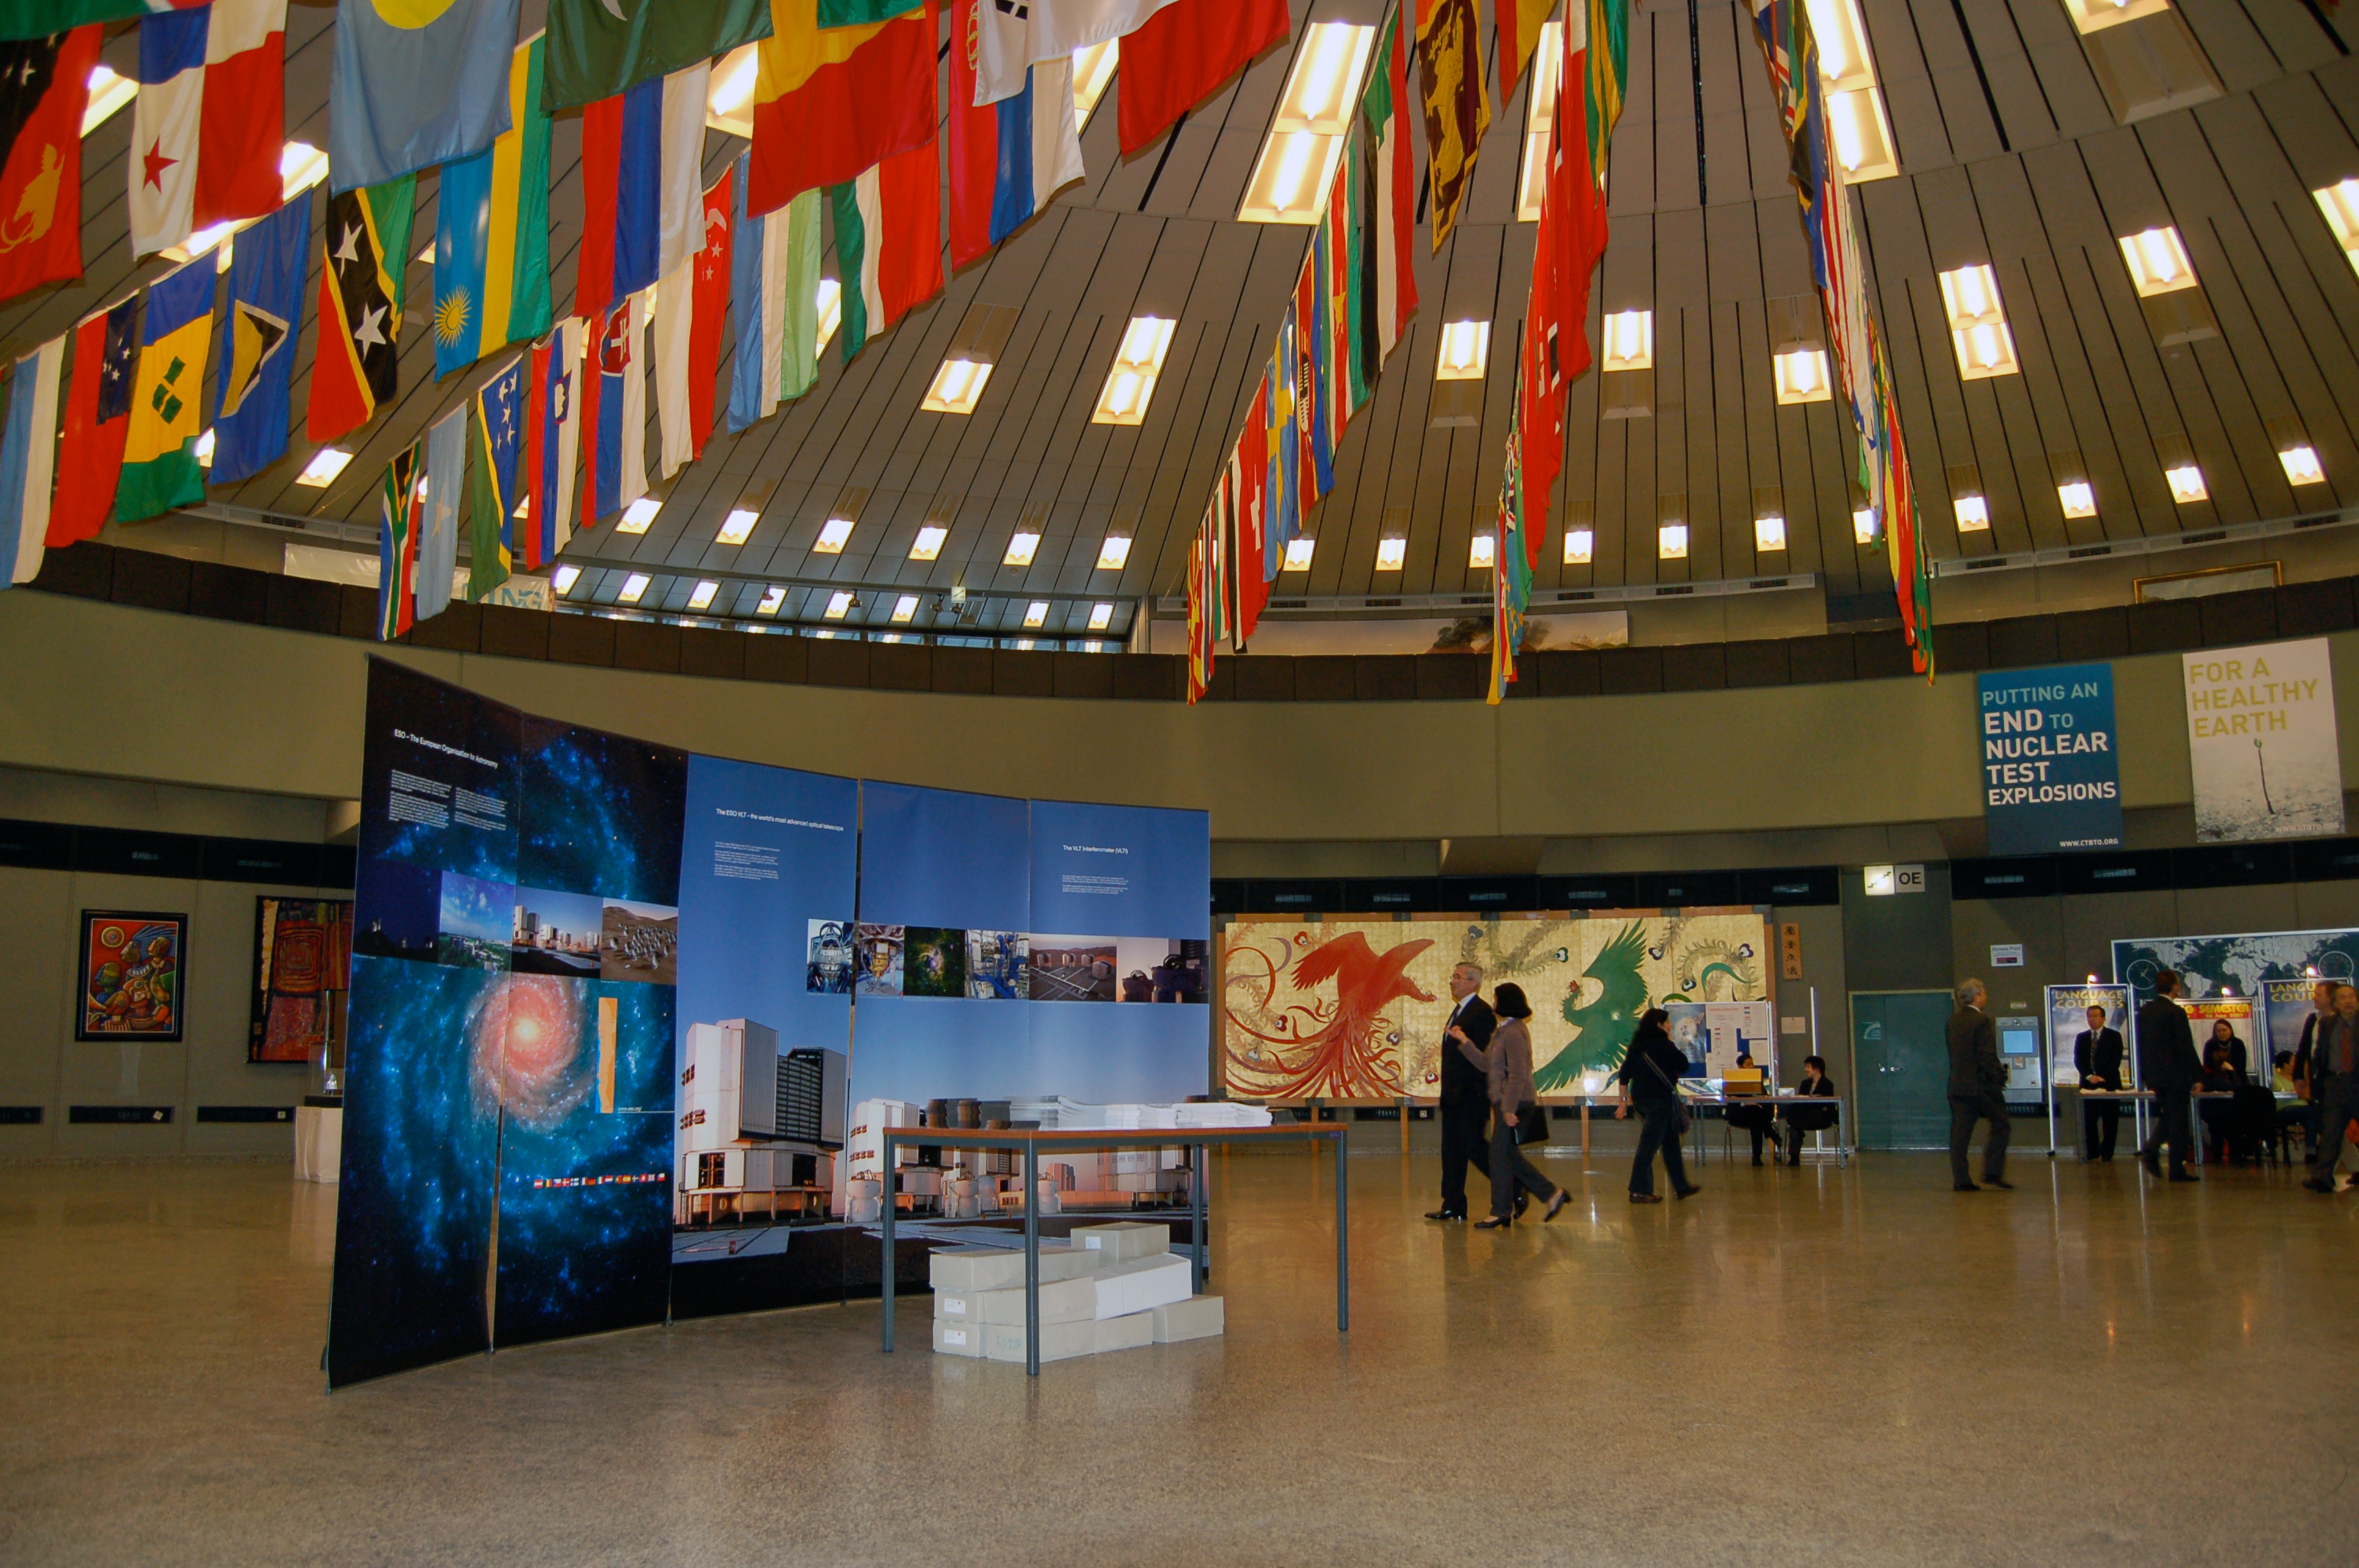

ESO information stand at UN offices, Vienna

ESO information stand at the United Nations offices in Vienna, February 2009.

Credit: ESO/C. Madsen